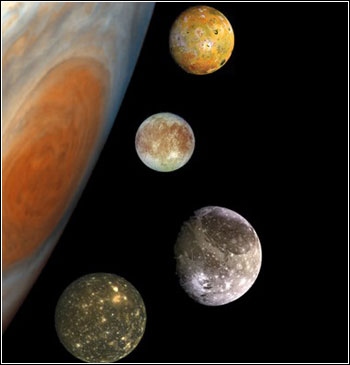

Belton Symposium

Credit: NOIRLab